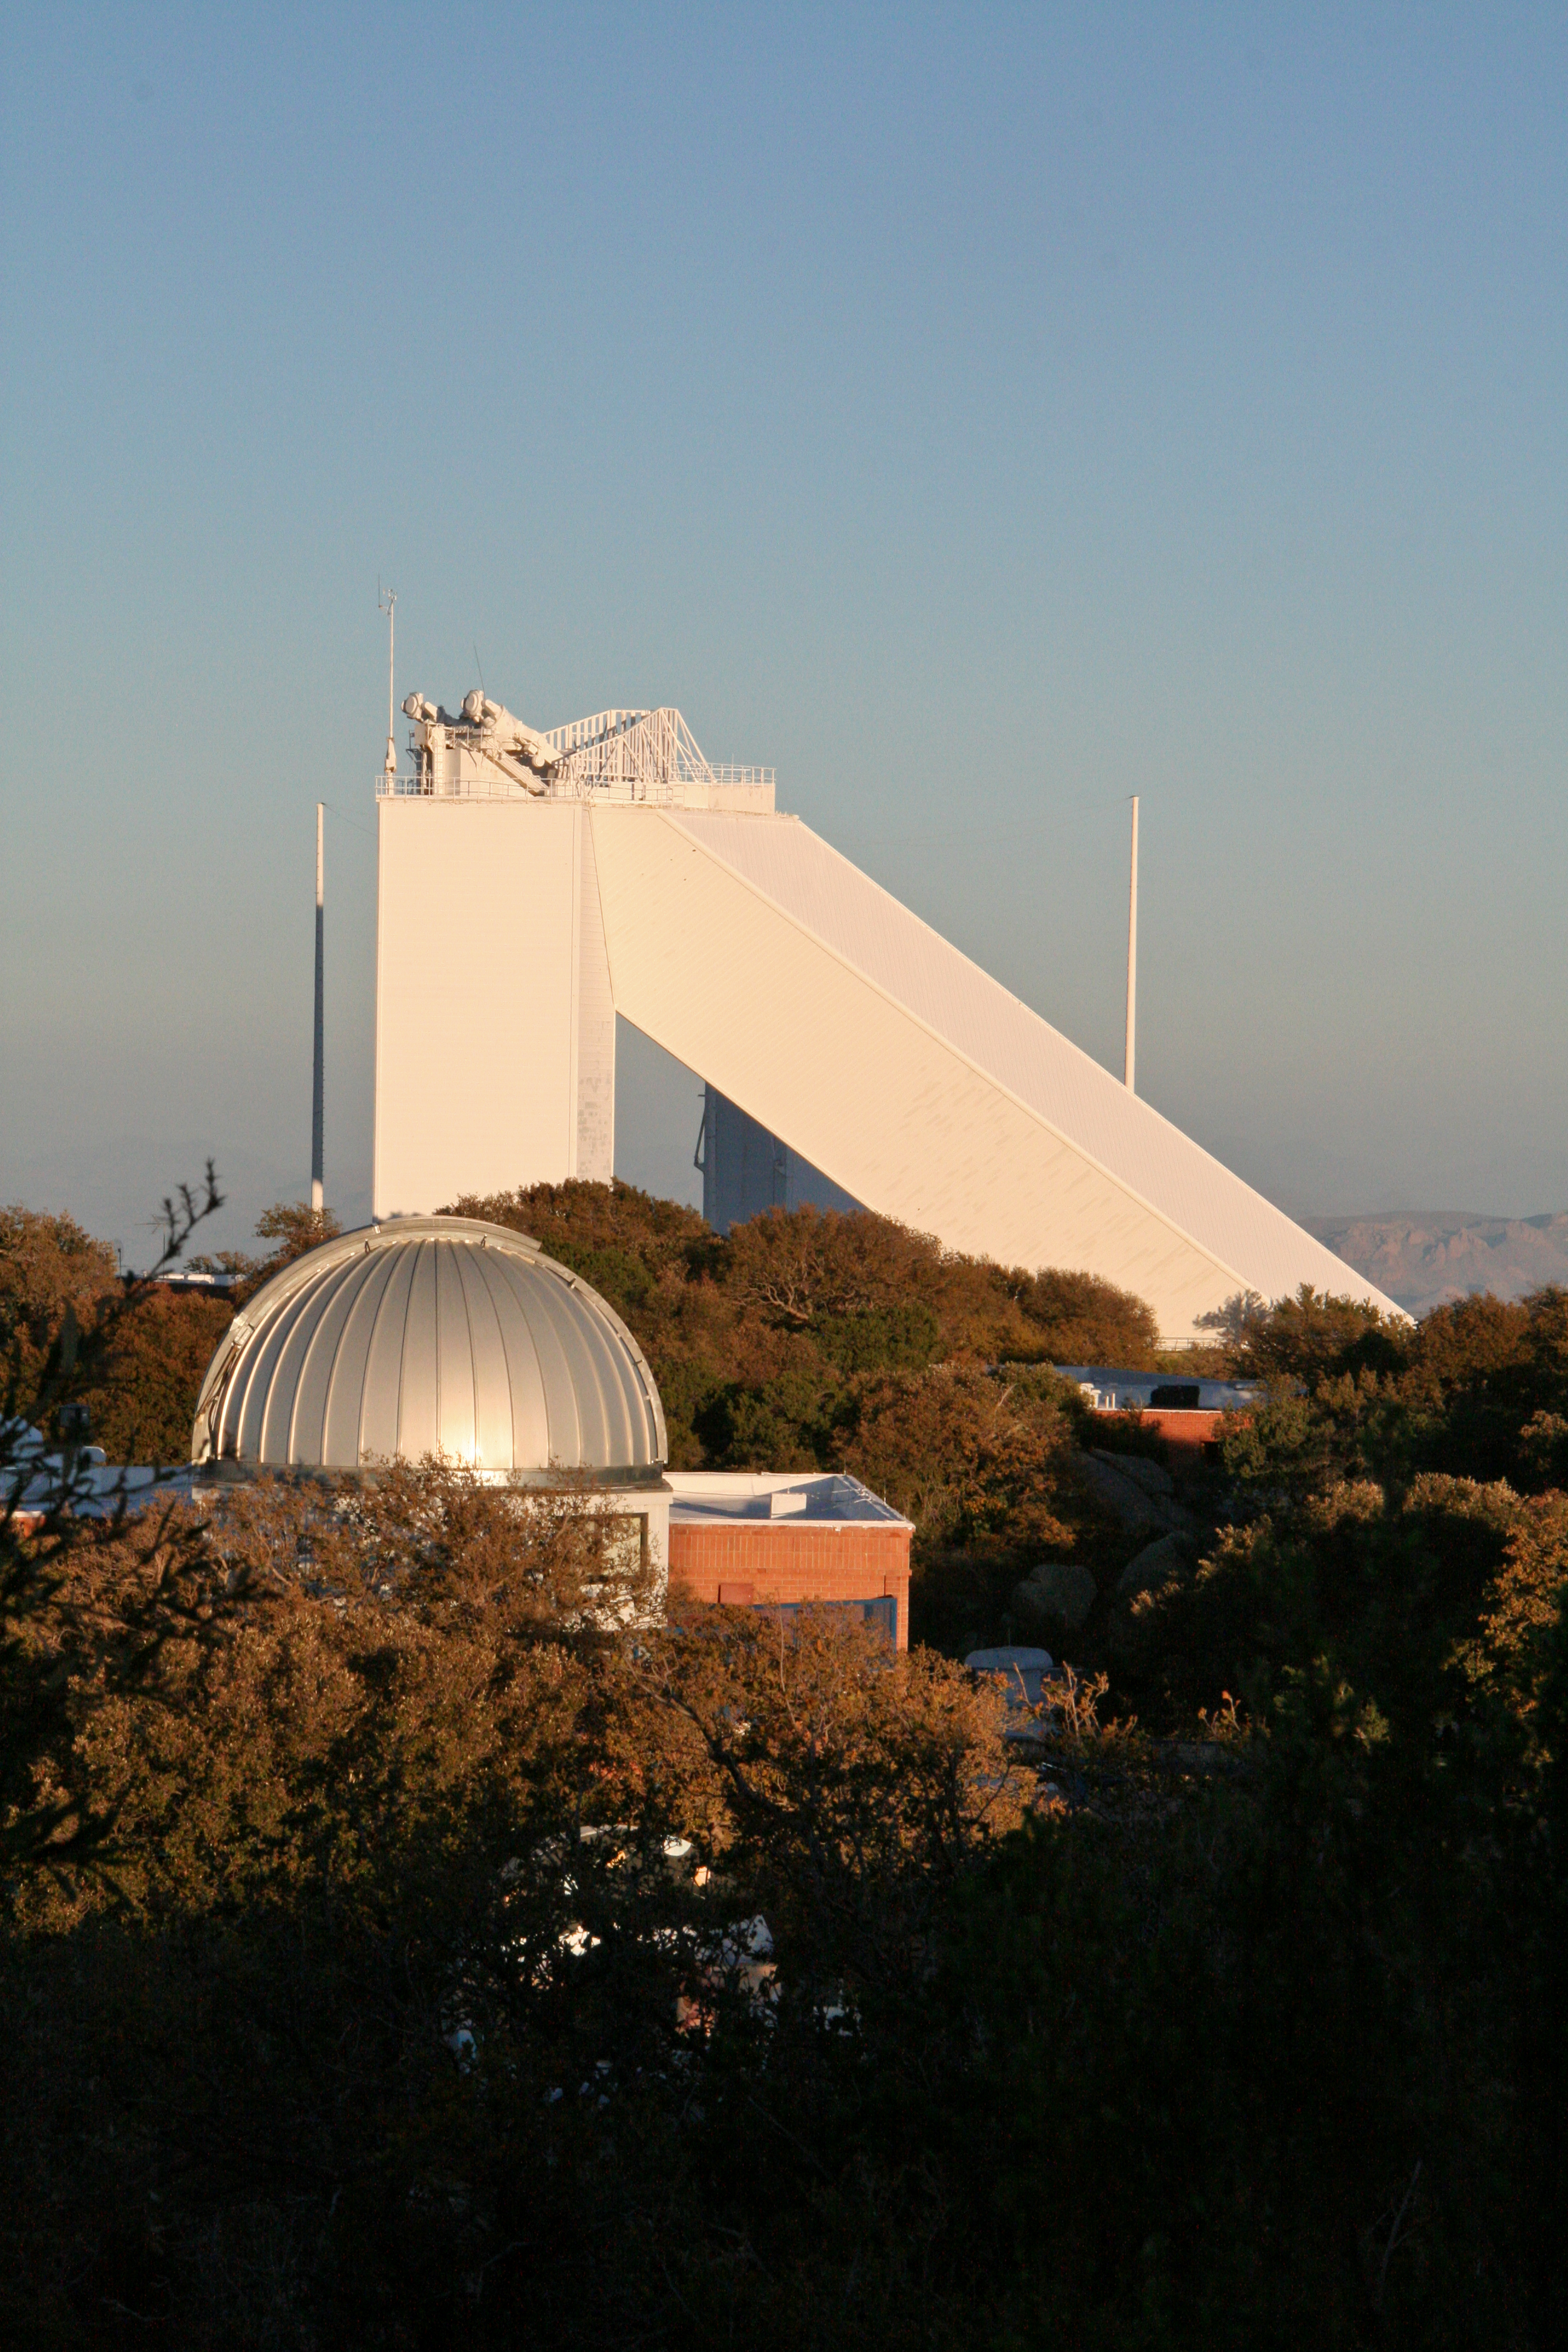

Sunset at the McMath-Pierce Solar Telescope

The sun sets over the Kitt Peak Visitor Center 0.6-meter Shreve Telescope and the McMath-Pierce Solar Telescope, Kitt Peak National Observatory.

Credit: NOIRLab/NSF/AURA/P. Marenfeld